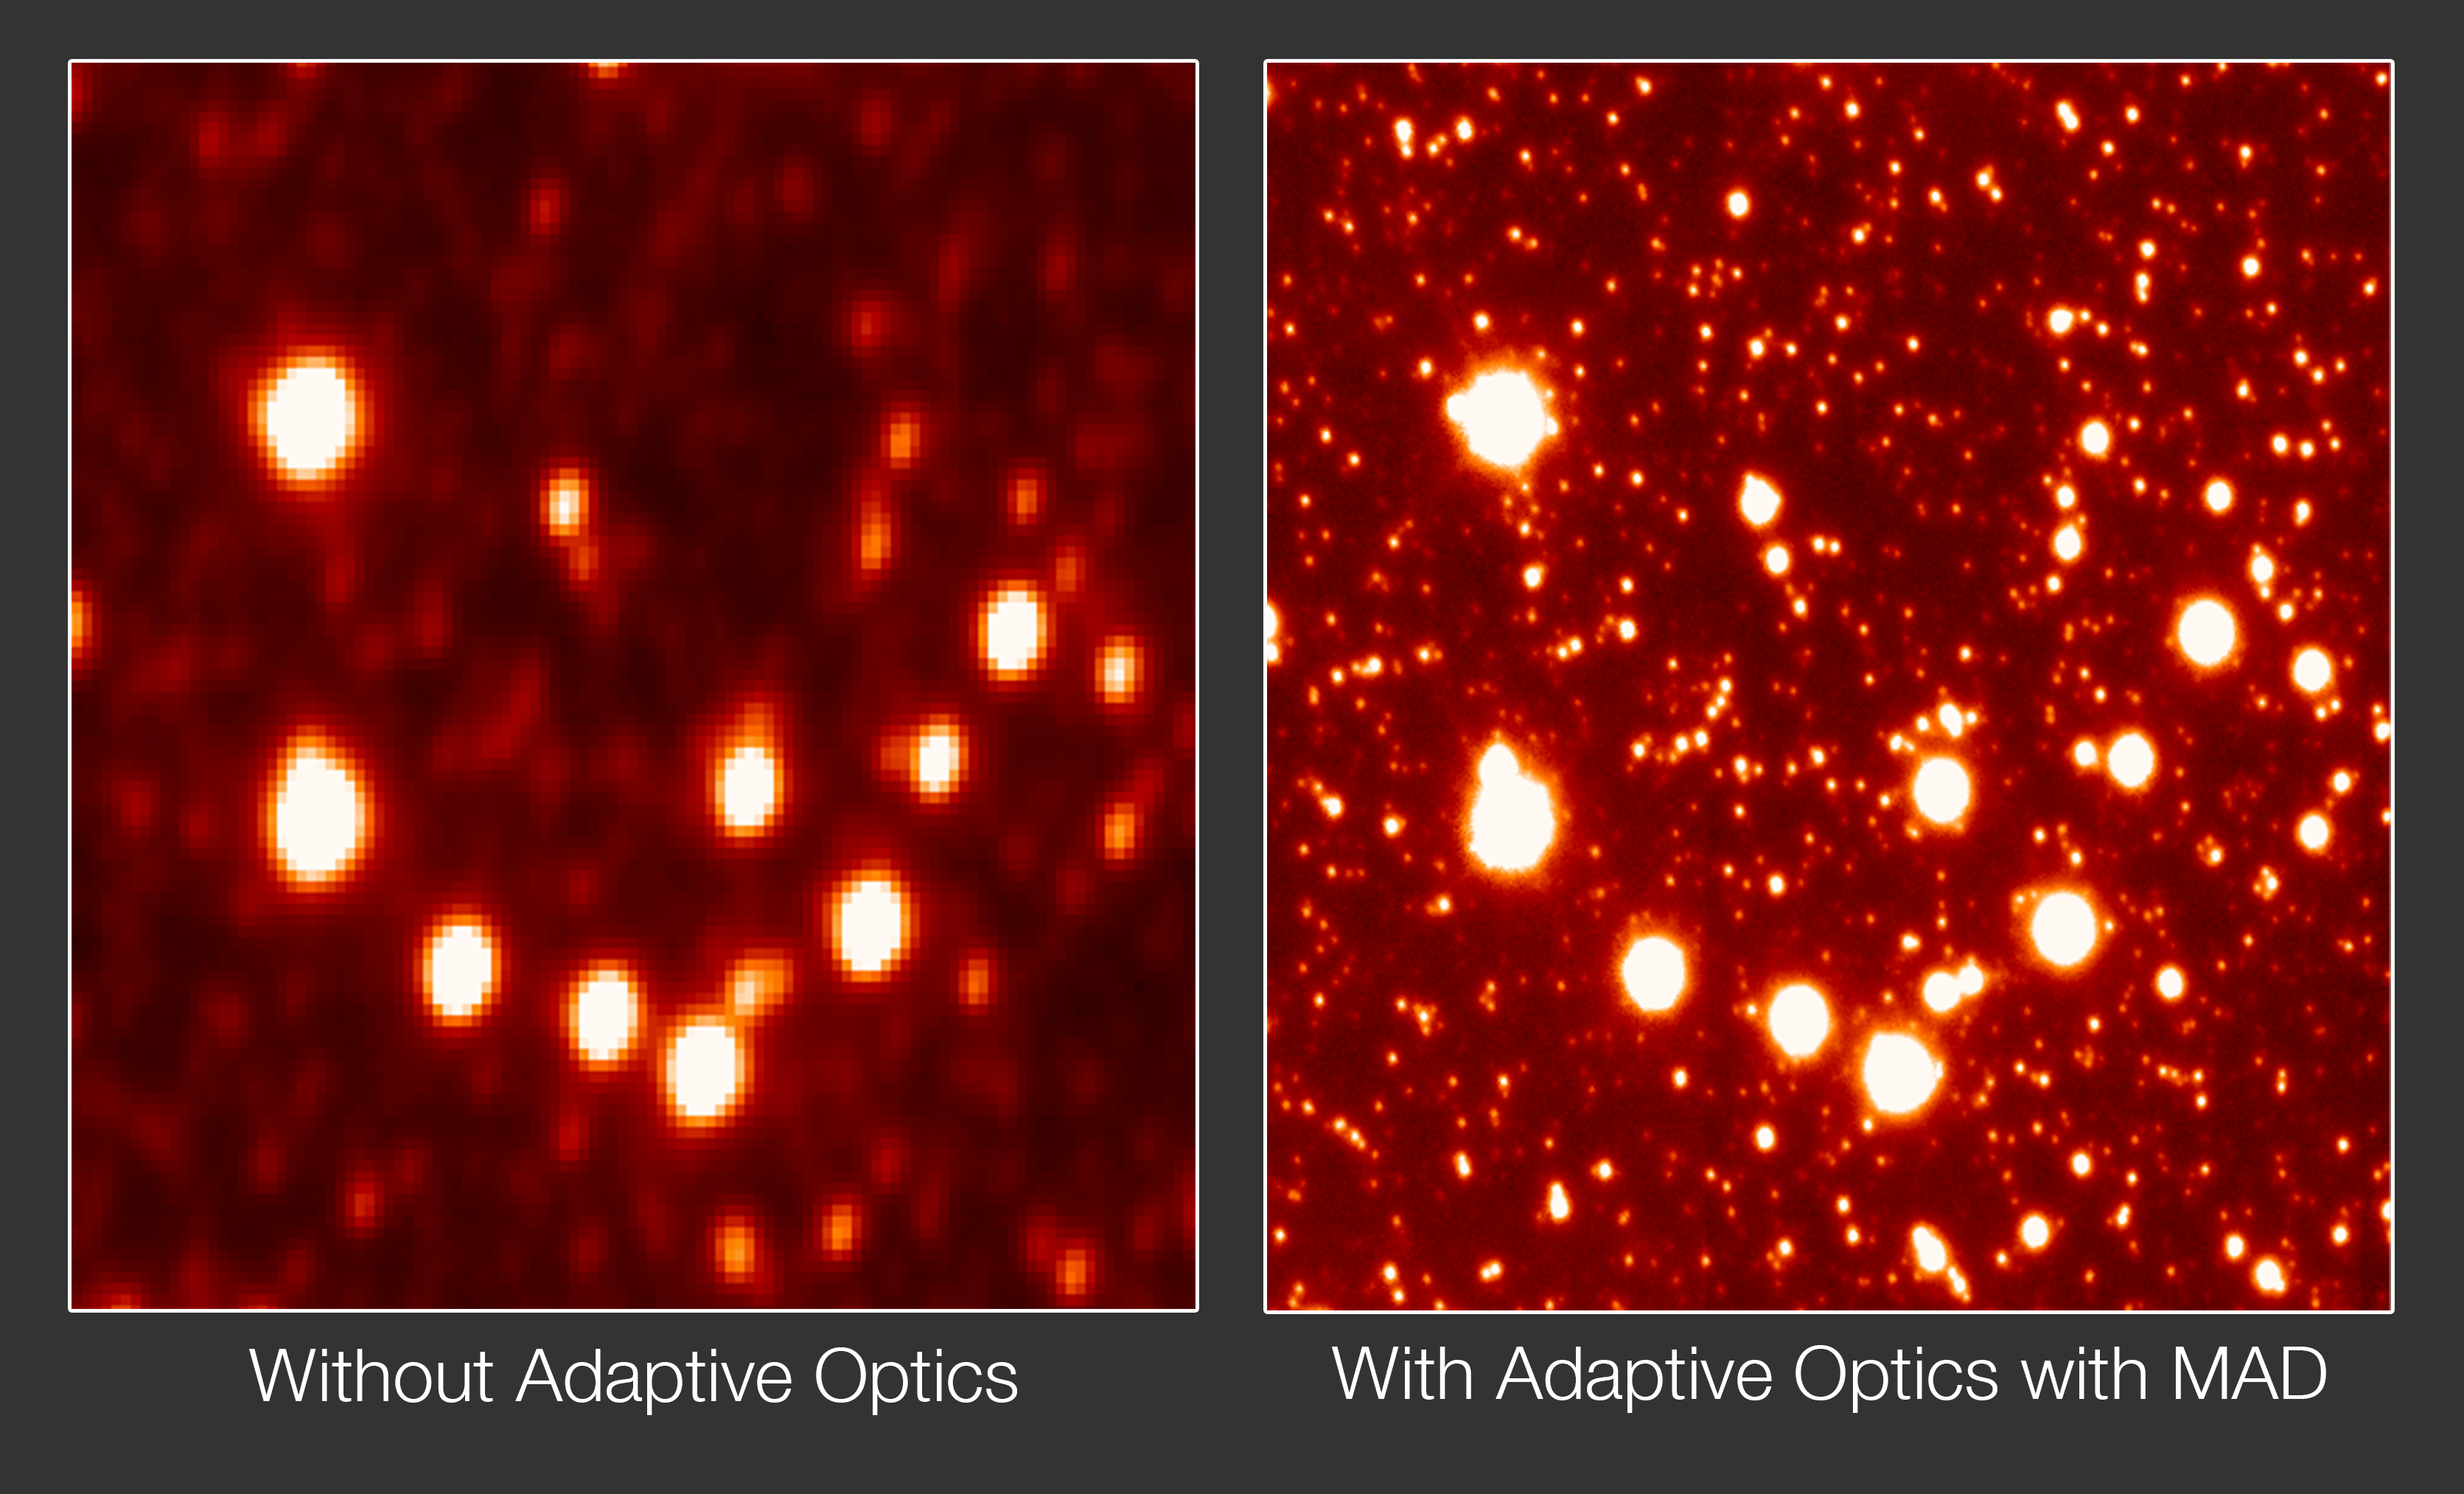

Adaptive optics with MAD

These two images both show the Galactic Centre, but the clarity of the image on the right is vastly improved. It was produced with the Multi-Conjugate Adaptive Optics Demonstrator (MAD), an instrument installed on ESO’s Very Large Telescope that is designed to compensate for the blurring effect of the atmosphere. It works by performing real-time corrections to the atmospheric turbulence by means of computer-controlled deformable mirrors.

Credit: ESO